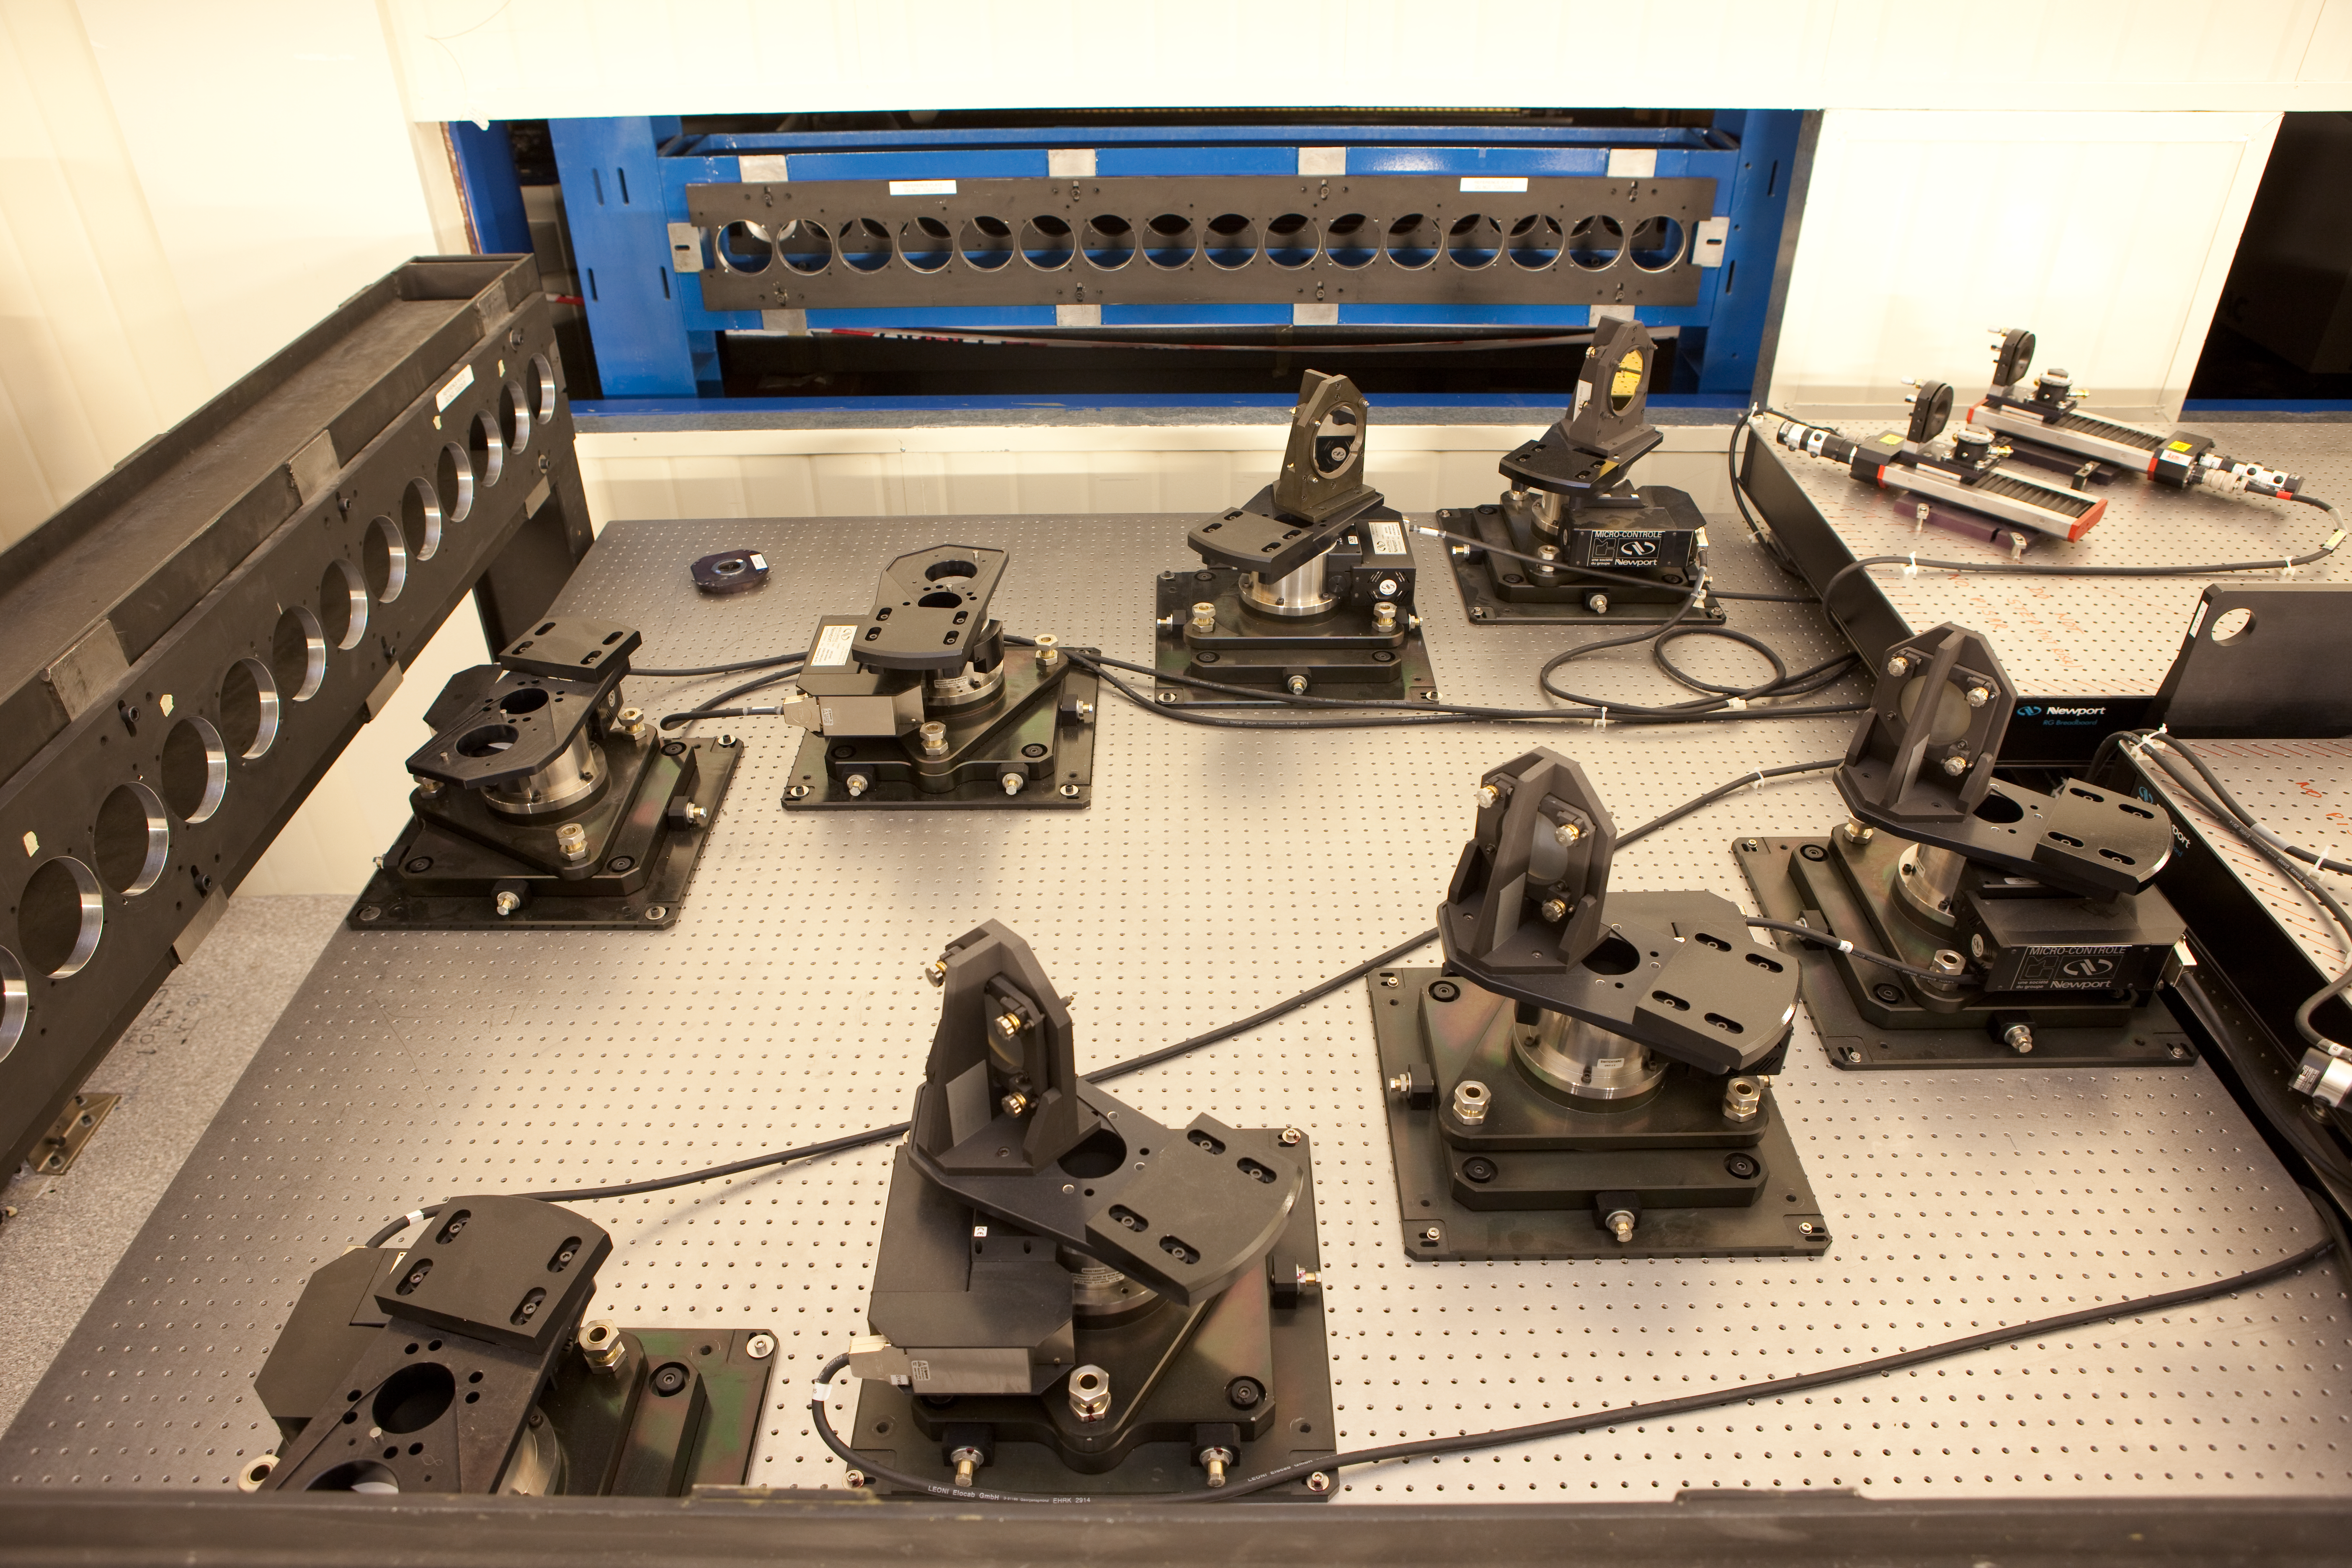

VLTI lab equipment

A closeup of equipment at the VLTI lab in Paranal.

Credit: ESO